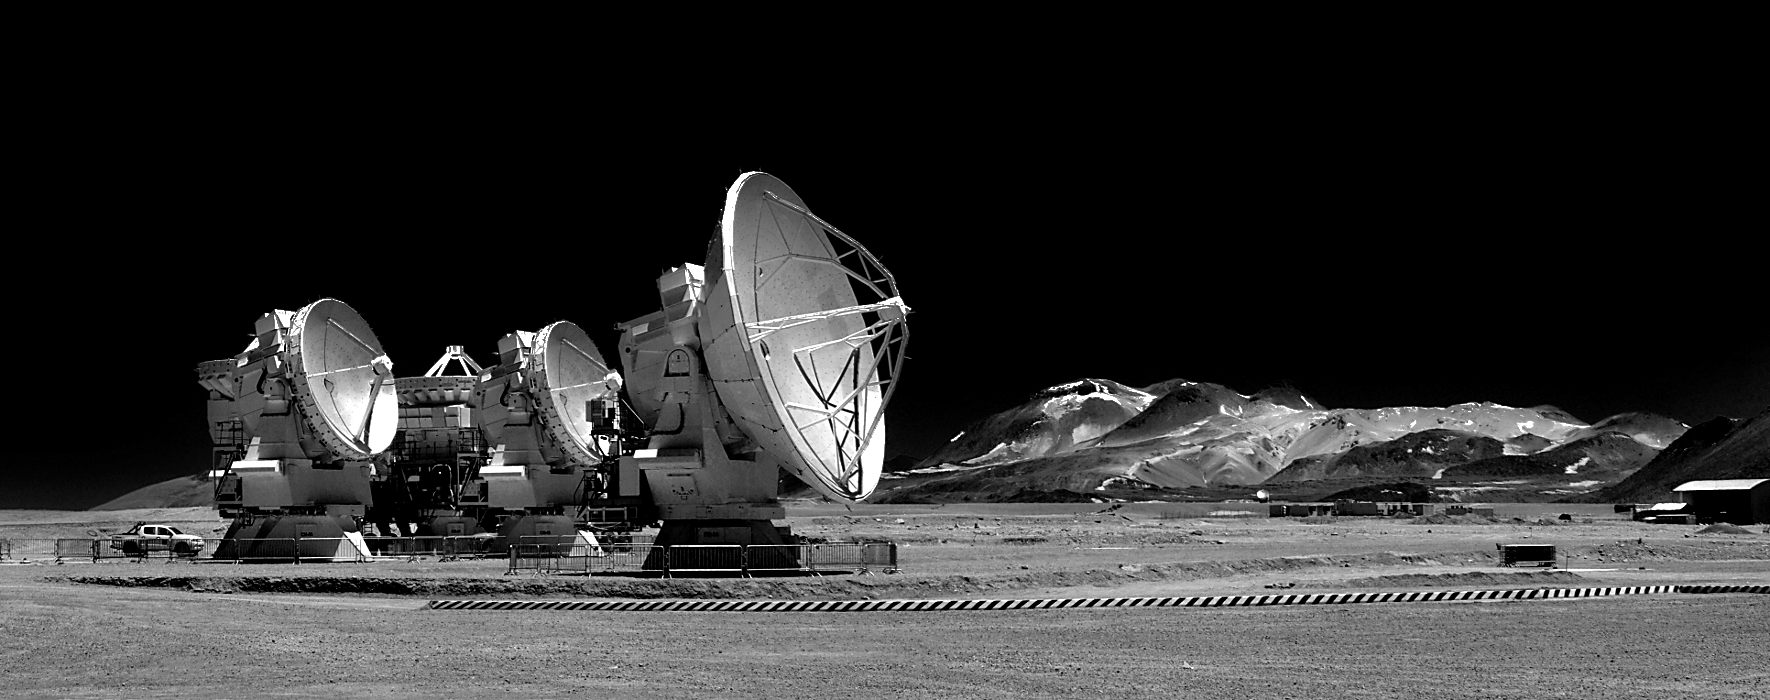

Giants in Chajnantor

The gigantic ALMA antennas look frozen in time in the otherworldly landscape at Chajnantor. The photographer used a red filter which turned the dark blue skies almost completely black.

Credit: R. Wesson/ESO